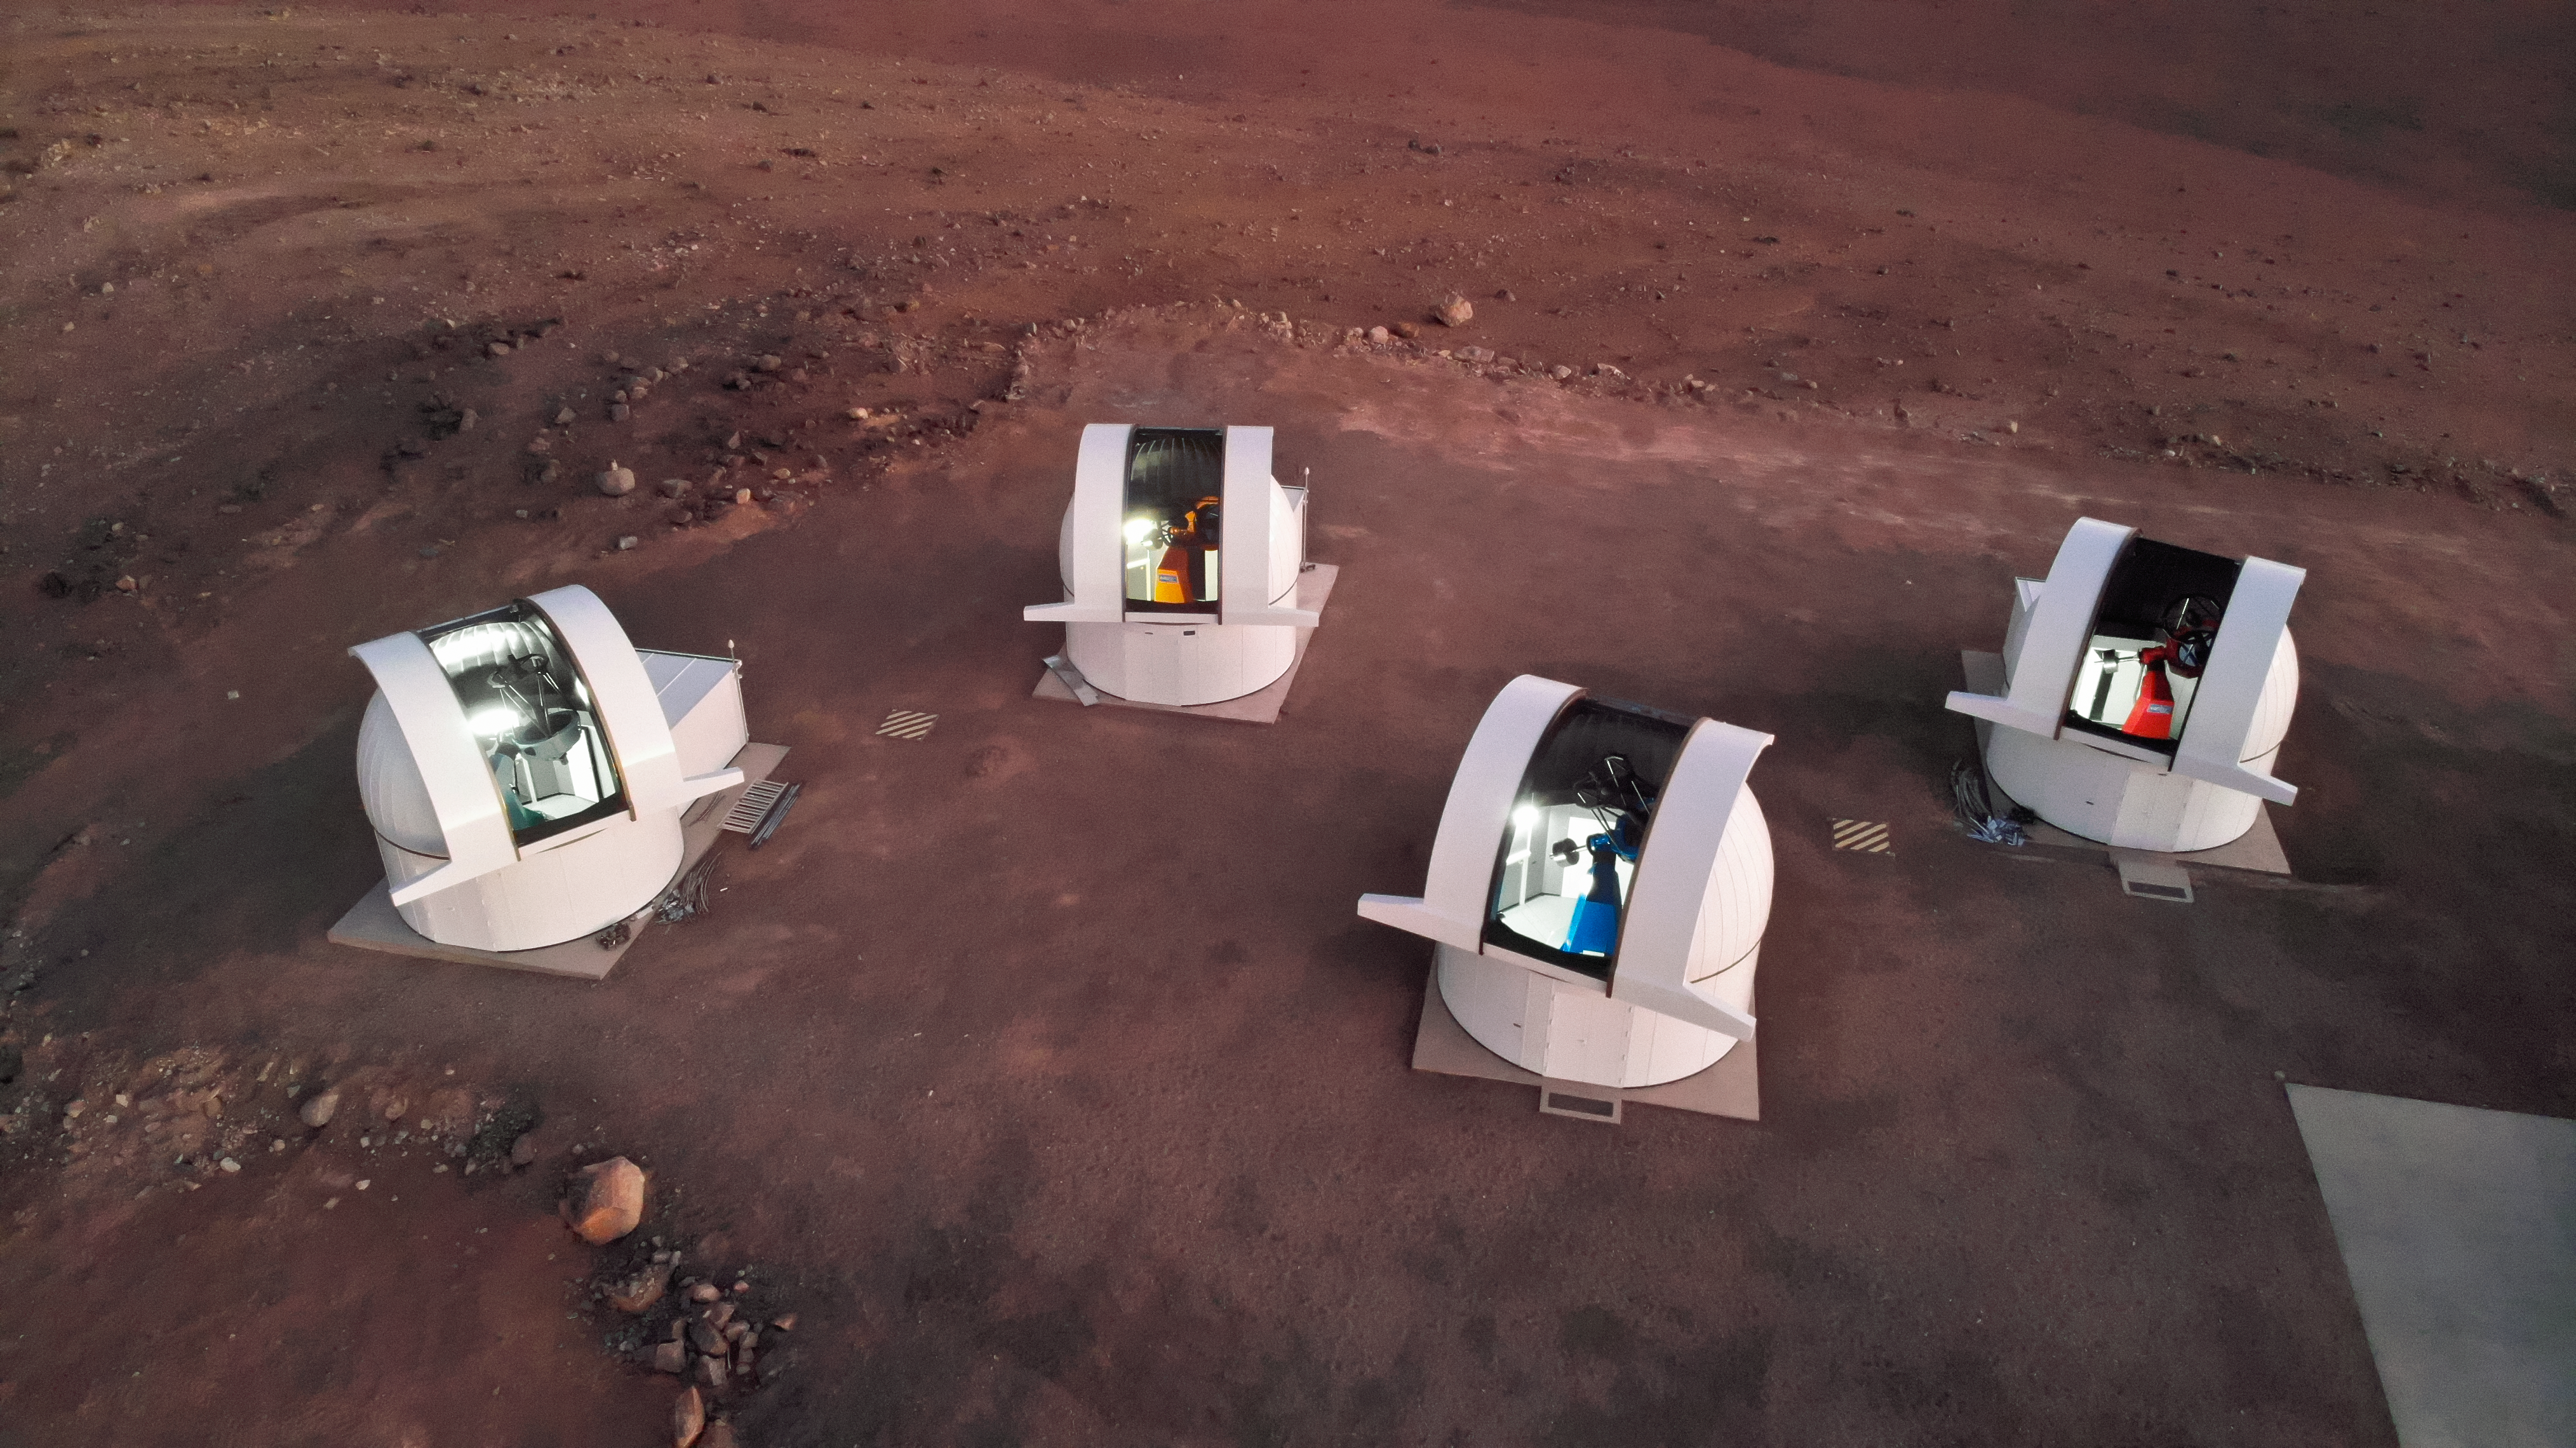

SPECULOOS gazes upwards

The four telescopes of the SPECULOOS Southern Observatory operating at Cerro Paranal, Chile, preparing to search for potentially habitable Earth-sized planets surrounding ultra-cool stars or brown dwarfs.

Credit: tau-tec GmbH